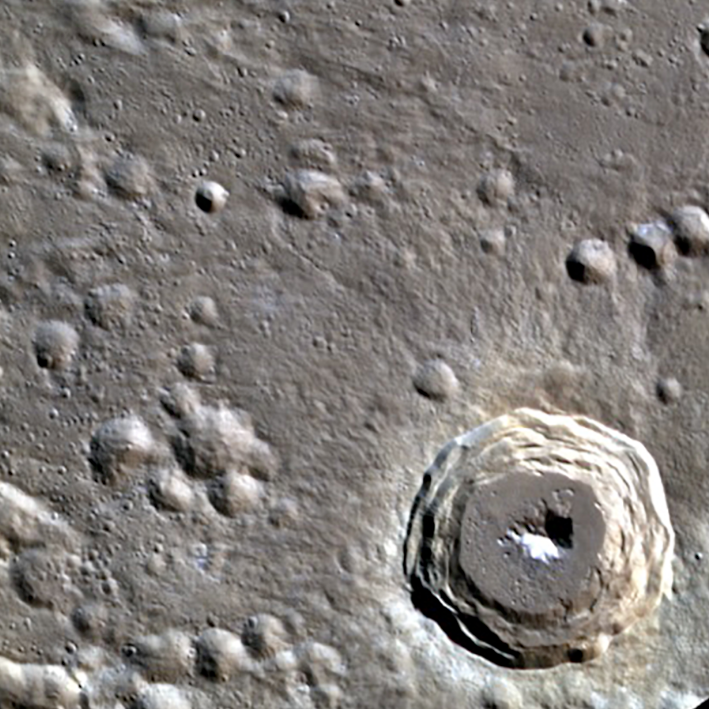

Kulthum Crater on Mercury

A close up of the the newly named Kulthum Crater on Mercury.

Credit: NASA/MESSENGER